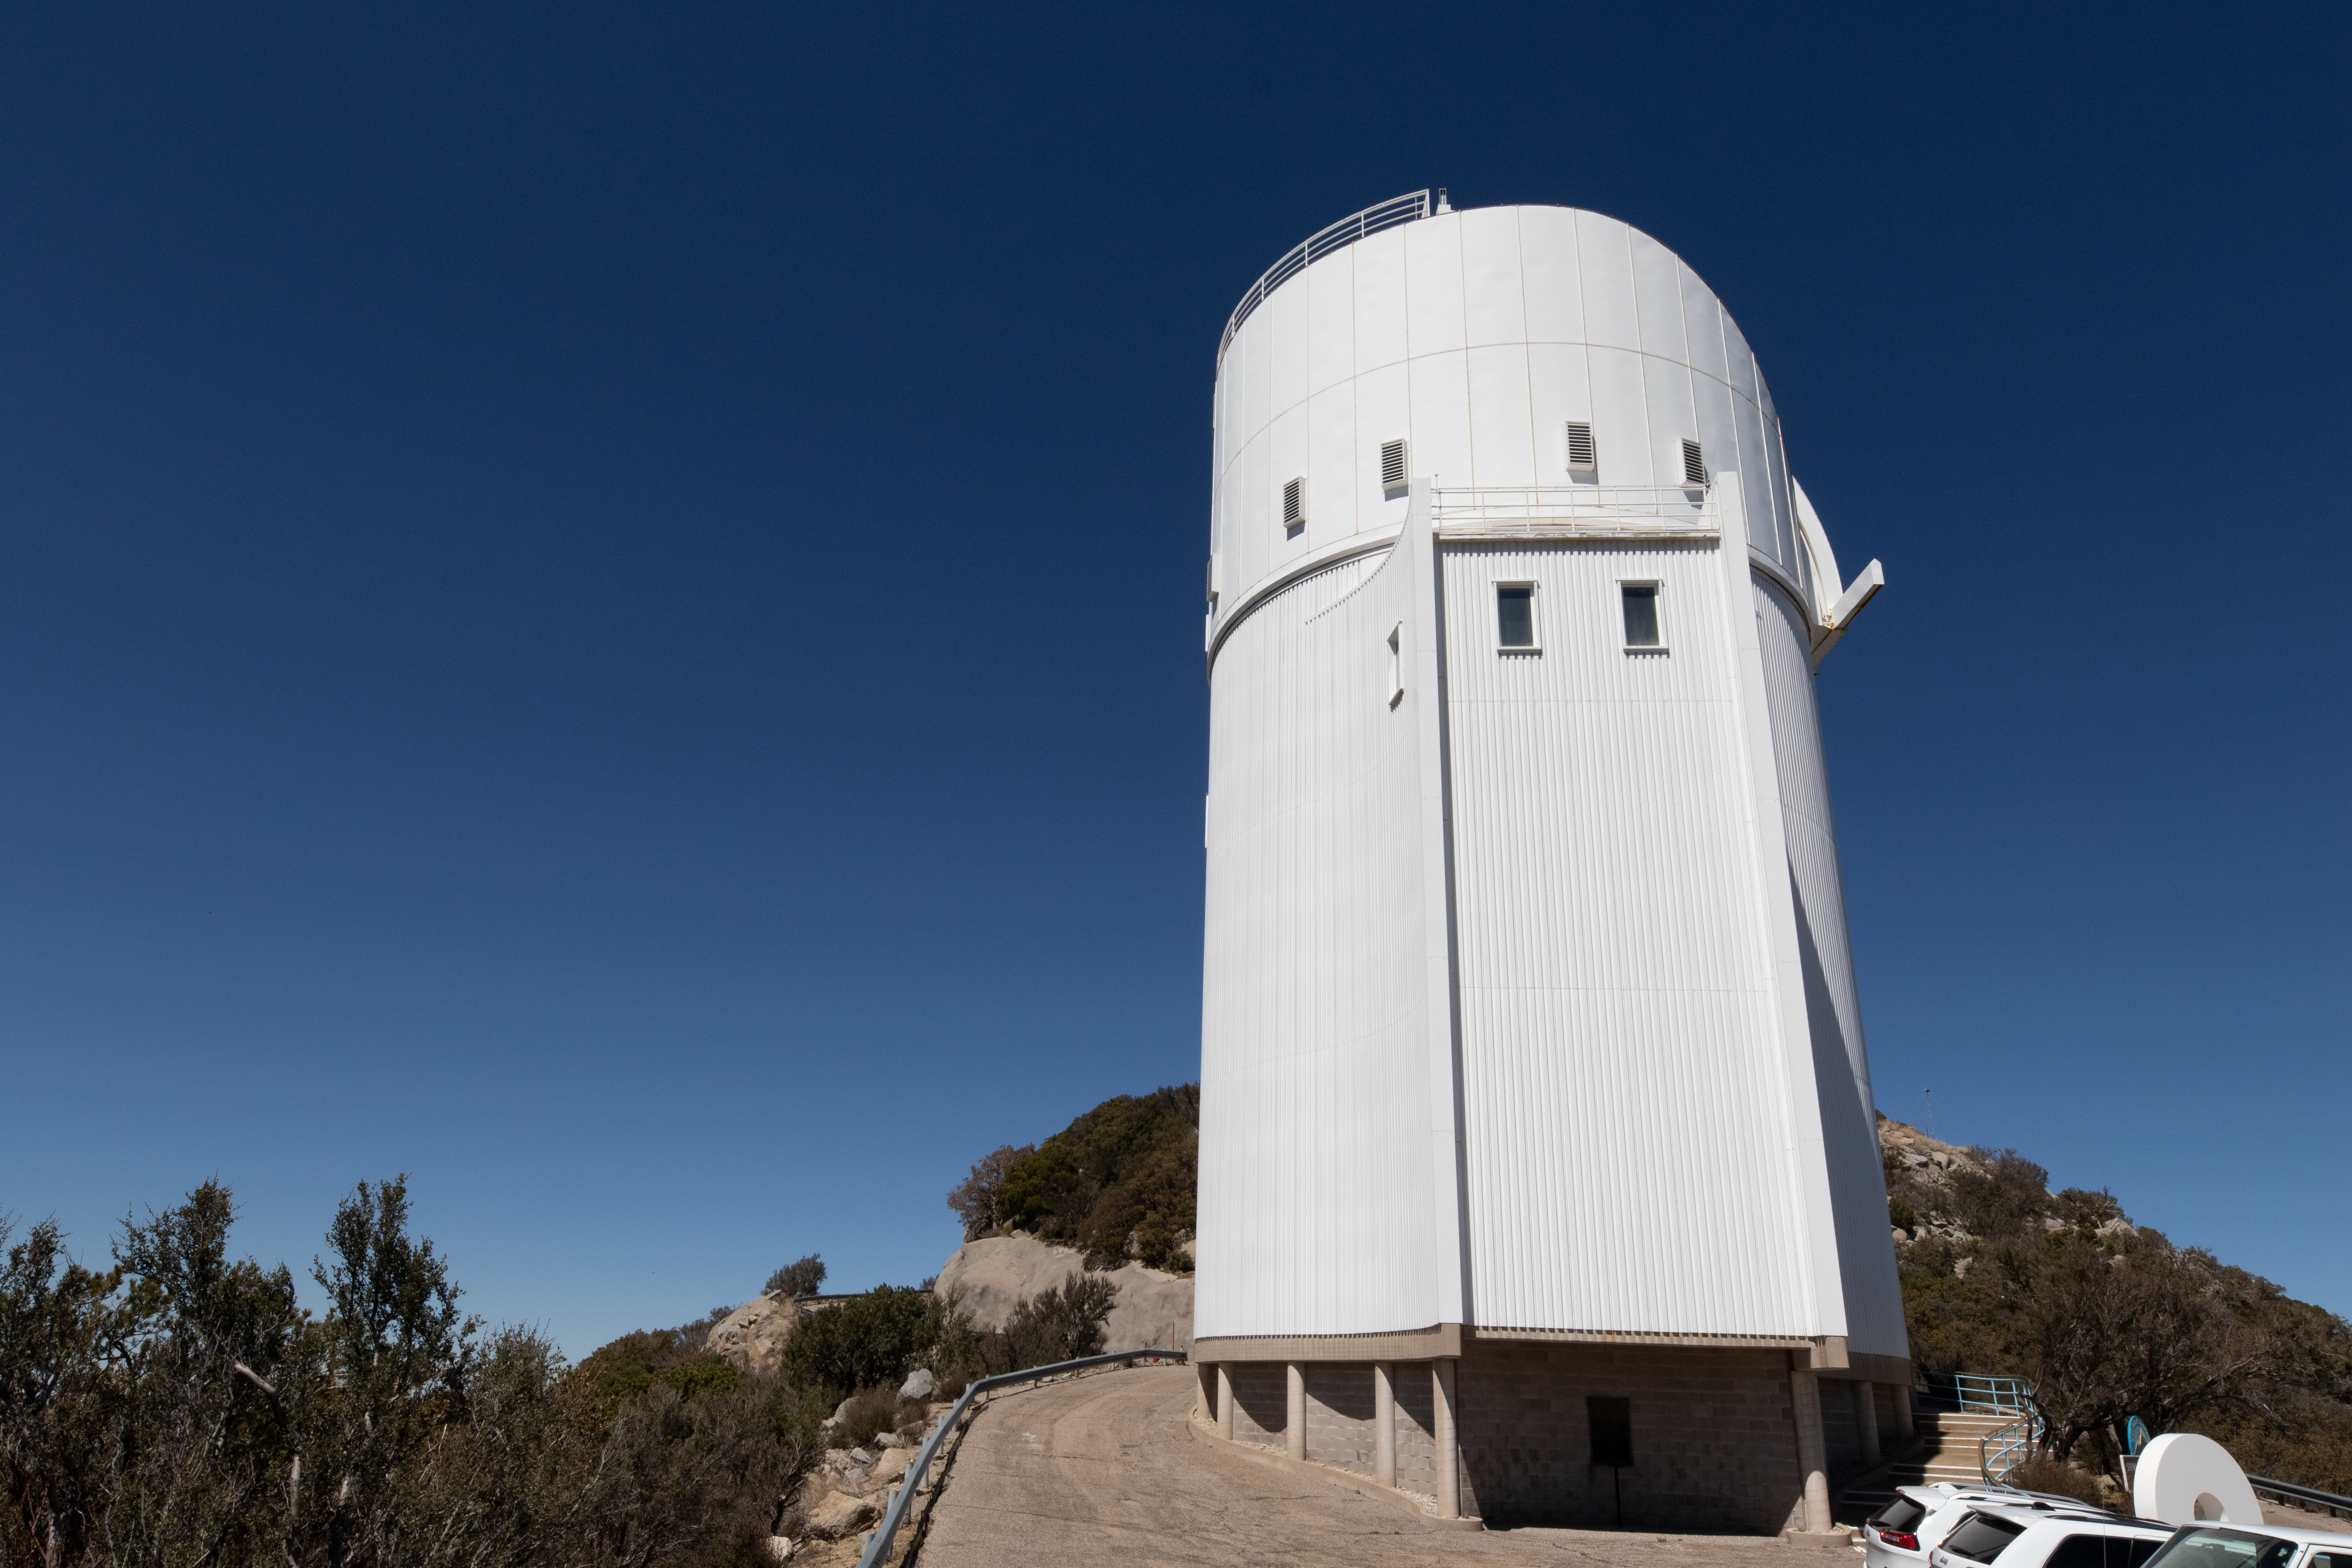

UA Bok 2.3-meter Telescope

The UA Bok 2.3-meter Telescope on a clear day on Kitt Peak National Observatory in Arizona.

Credit: Kitt Peak National Observatory/NOIRLab/NSF/AURA/P. Marenfeld